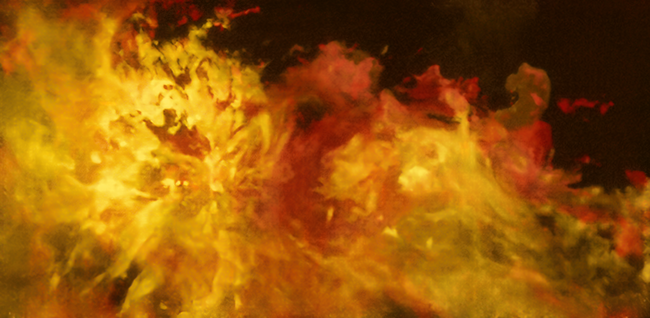

The Flame Nebula region as seen with APEX

This images shows the Flame Nebula and its surroundings captured in radio waves. The image is based on observations conducted with the SuperCam instrument on the ESO-operated Atacama Pathfinder Experiment (APEX) on Chile’s Chajnantor Plateau.

The Flame Nebula is the large feature on the left. The smaller feature on the right is the reflection nebula NGC 2023. To the top right of NGC 2023, the iconic Horsehead Nebula seems to emerge heroically from the “flames”. The three objects are part of the Orion cloud, a giant gas structure located between 1300 and 1600 light-years away.

The different colours indicate the velocity of the gas. The Flame Nebula and its surroundings are moving away from us, with the red clouds in the background receding faster than the yellow ones in the foreground.

Credit: ESO/Th. Stanke